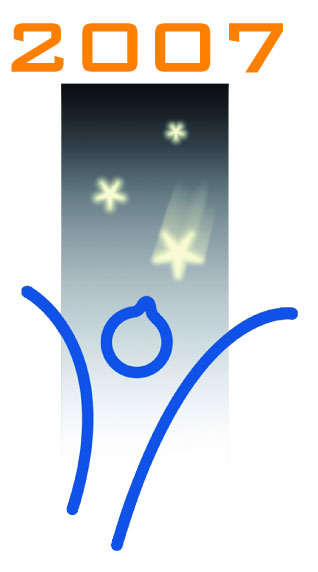

School students "Catch a Star"!

For more logos, visit our logo archive.

Credit: ESO